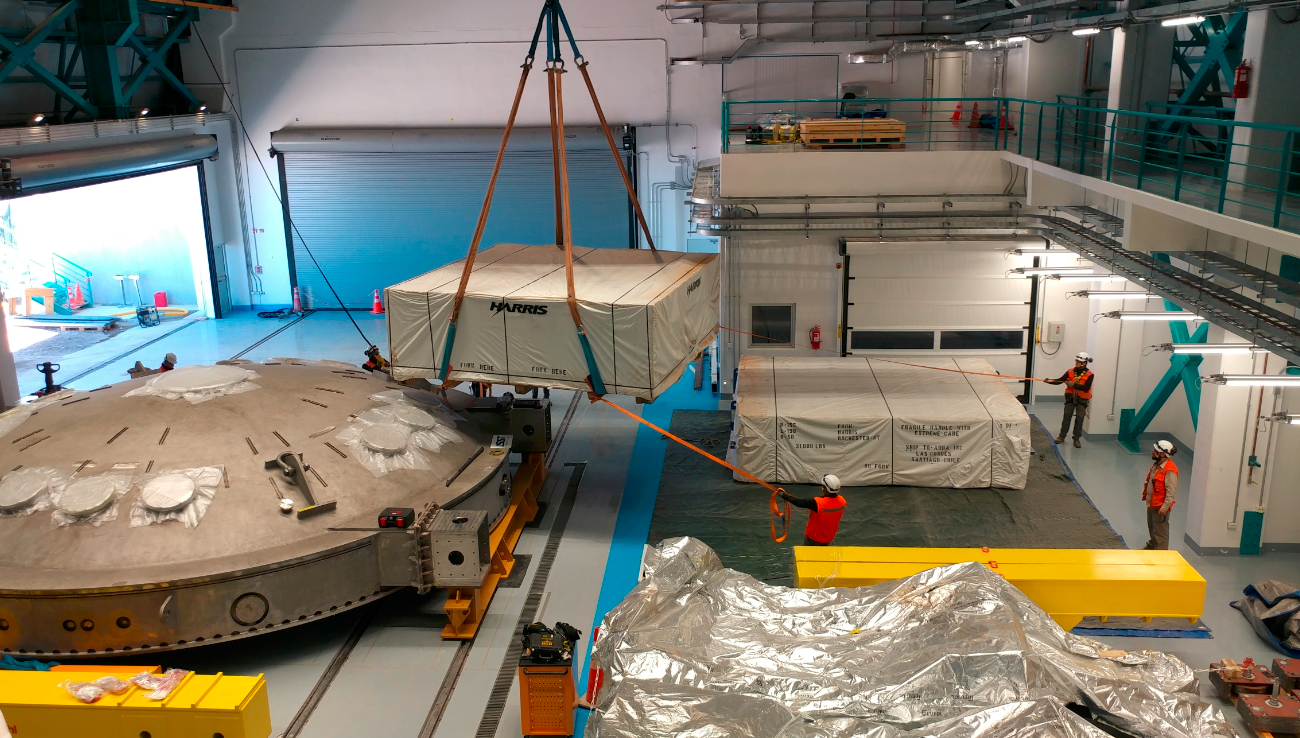

M2 Arrival at Summit Facility

Upon arrival at the LSST summit facility, the shipping container for the Secondary Mirror (M2) was opened and a visual inspection of the mirror was made. No damage was seen and very little dust accumulated during the voyage. In this photo, the mirror is being lifted into the summit facility building, where it joins the LSST Coating Chamber which arrived in November 2018.

Credit: Rubin Observatory/NSF/AURA